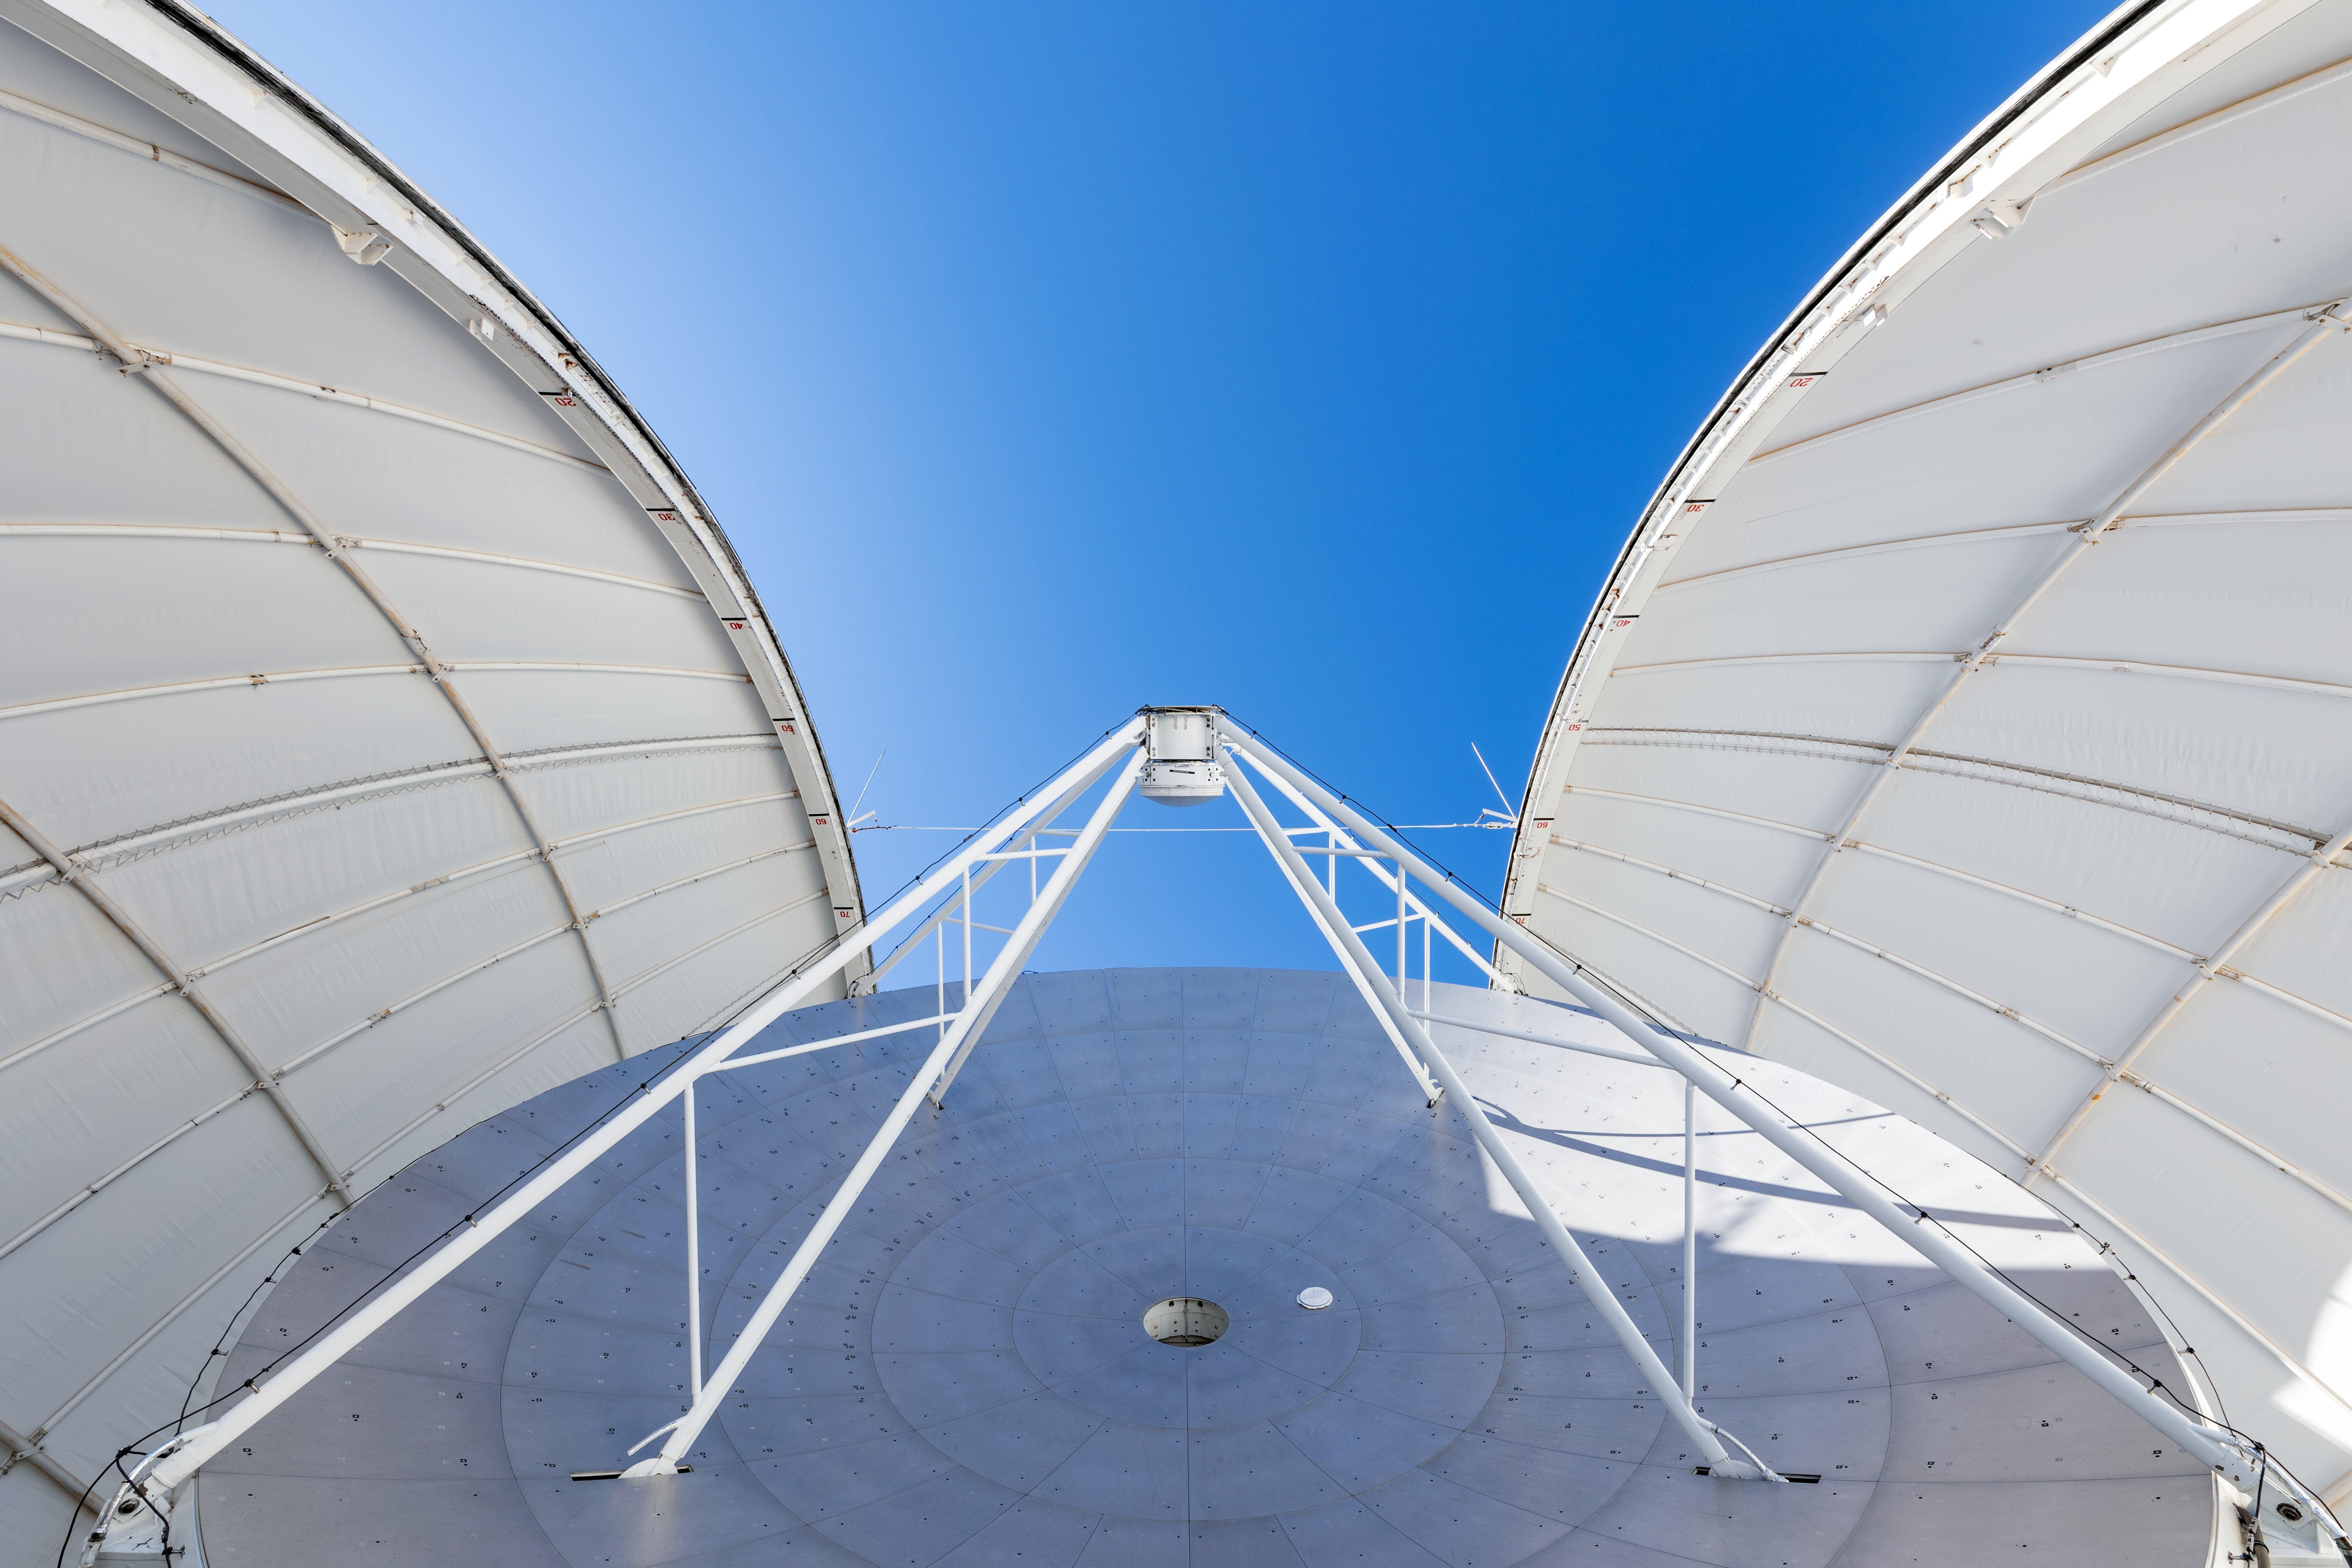

UA ARO 12-meter Telescope

Underneath the UA ARO 12-meter Telescope on Kitt Peak National Observatory in Arizona.

Credit: KPNO/NOIRLab/NSF/AURA/T. Slovinský